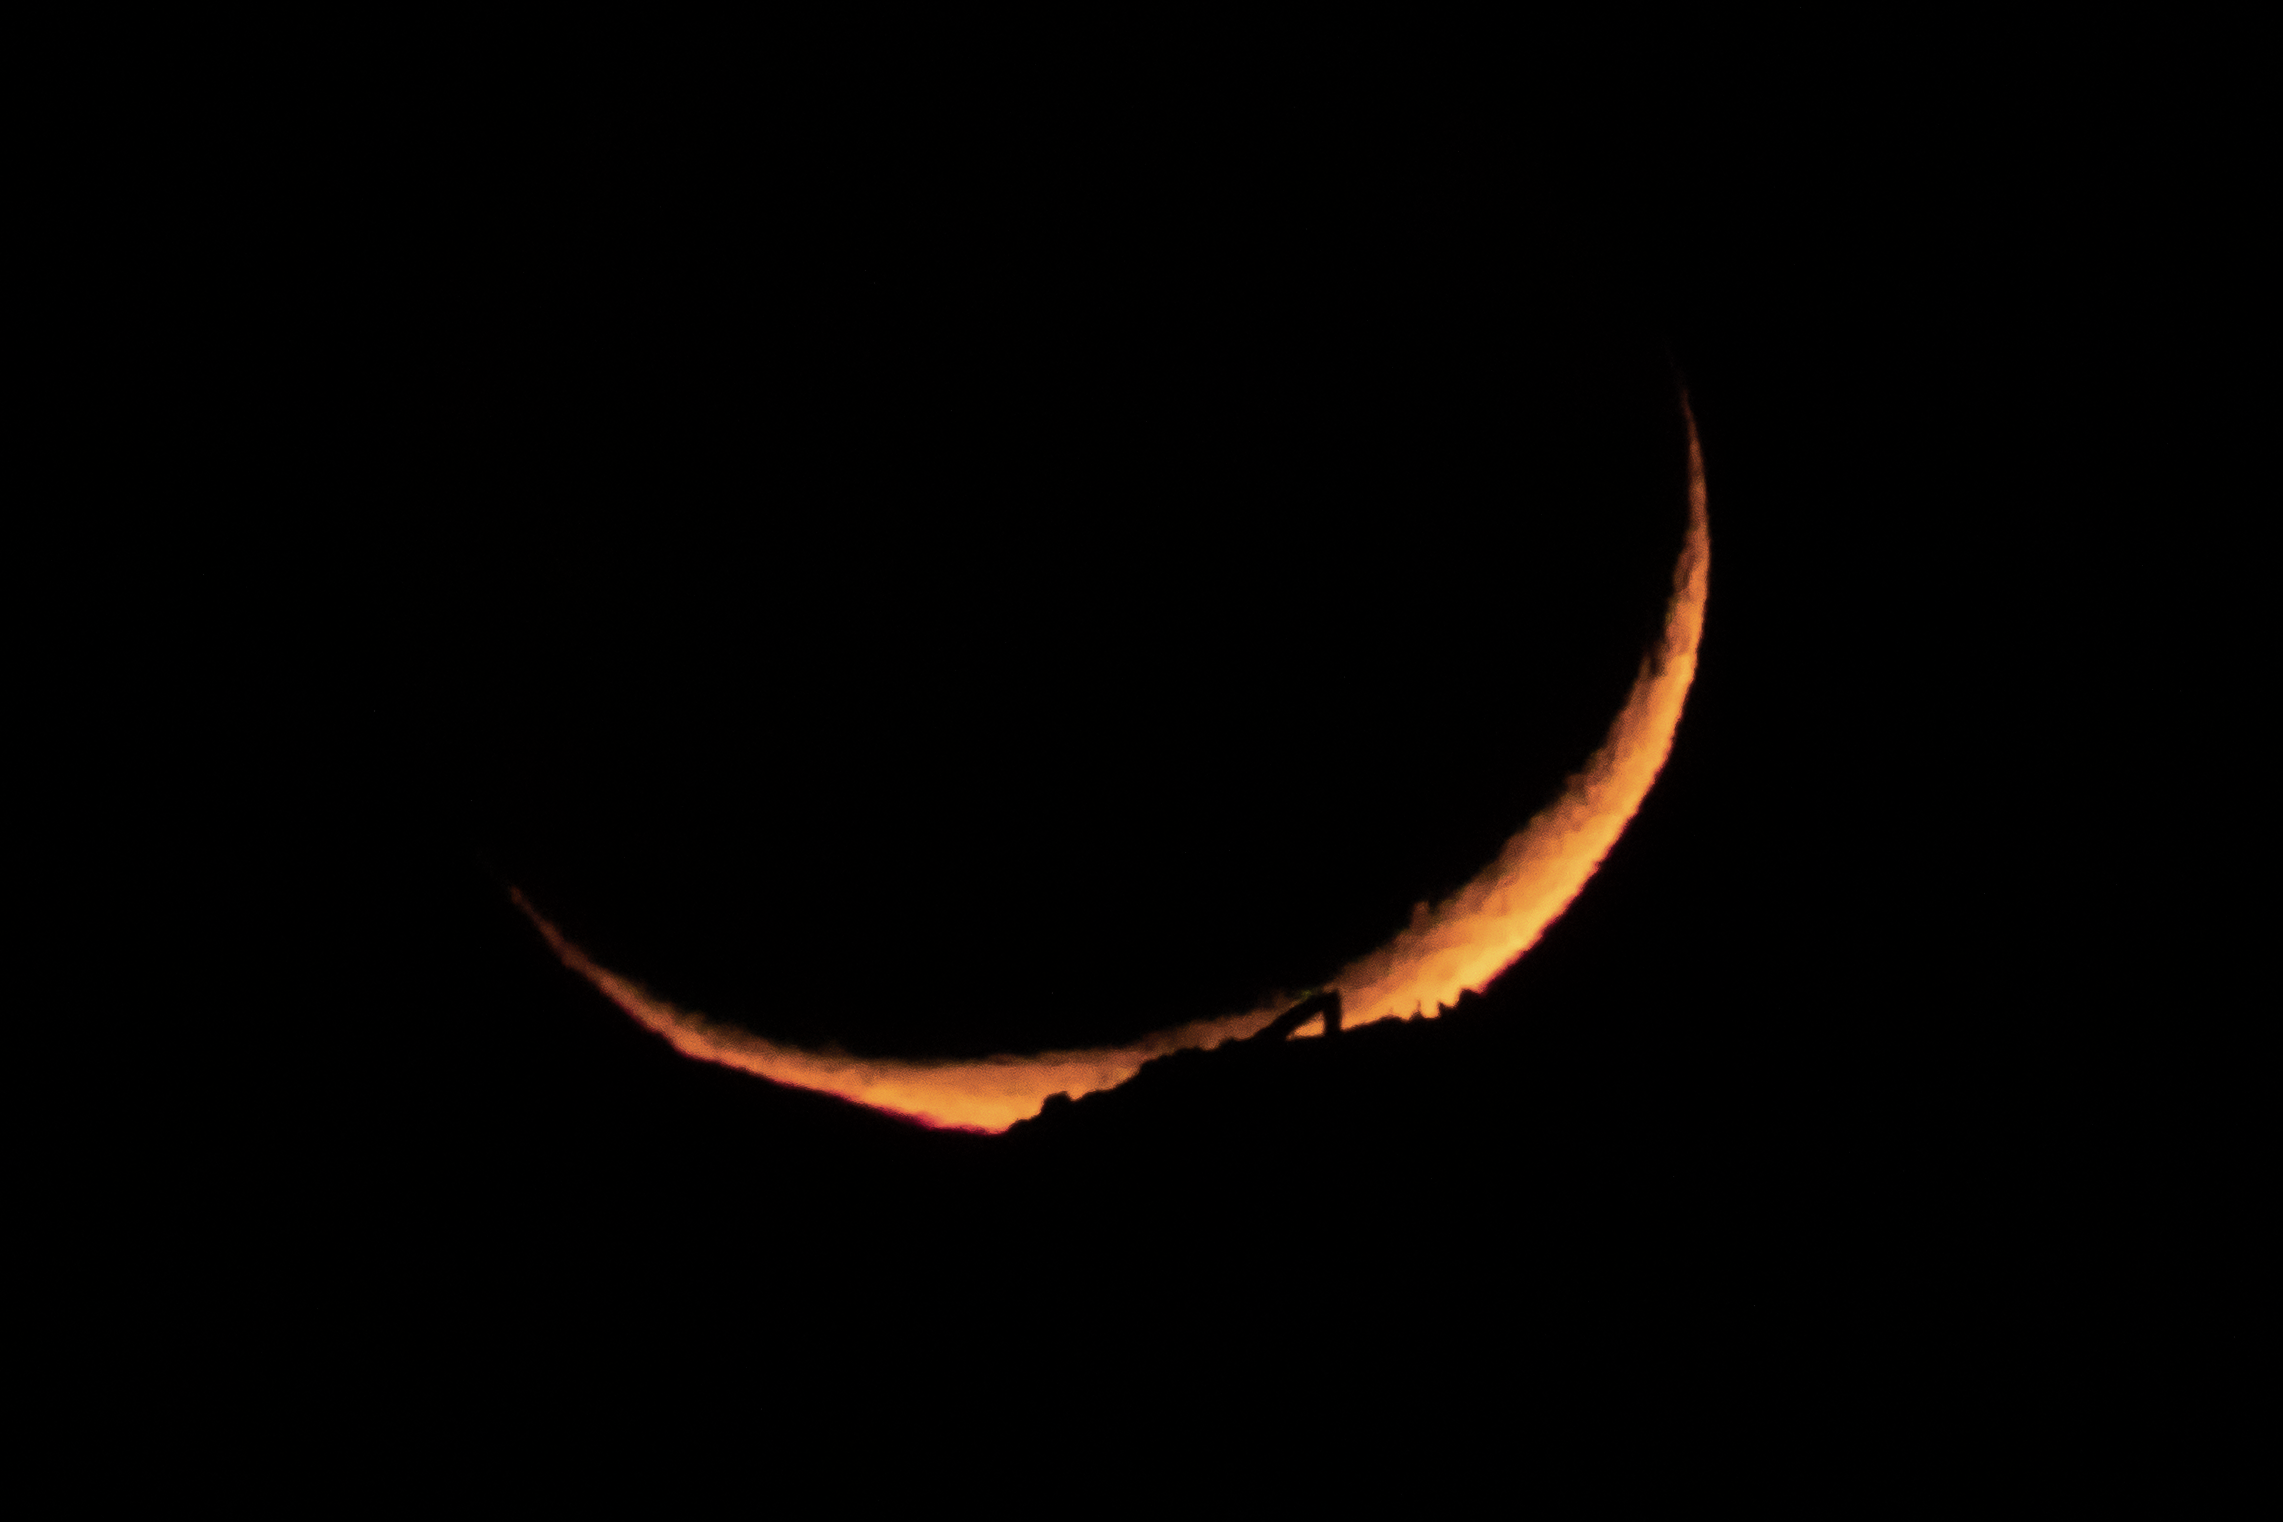

Moon Setting Behind McMath-Pierce Solar Telescope

The McMath-Pierce Solar Telescope is silhouetted as the crescent Moon sets behind Kitt Peak National Observatory (KPNO), as seen from Tucson, Arizona. The Moon is very orange from its low elevation in the sky. KPNO is a Program of NSF NOIRLab.

Credit: KPNO/NOIRLab/AURA/NSF/R. Sparks